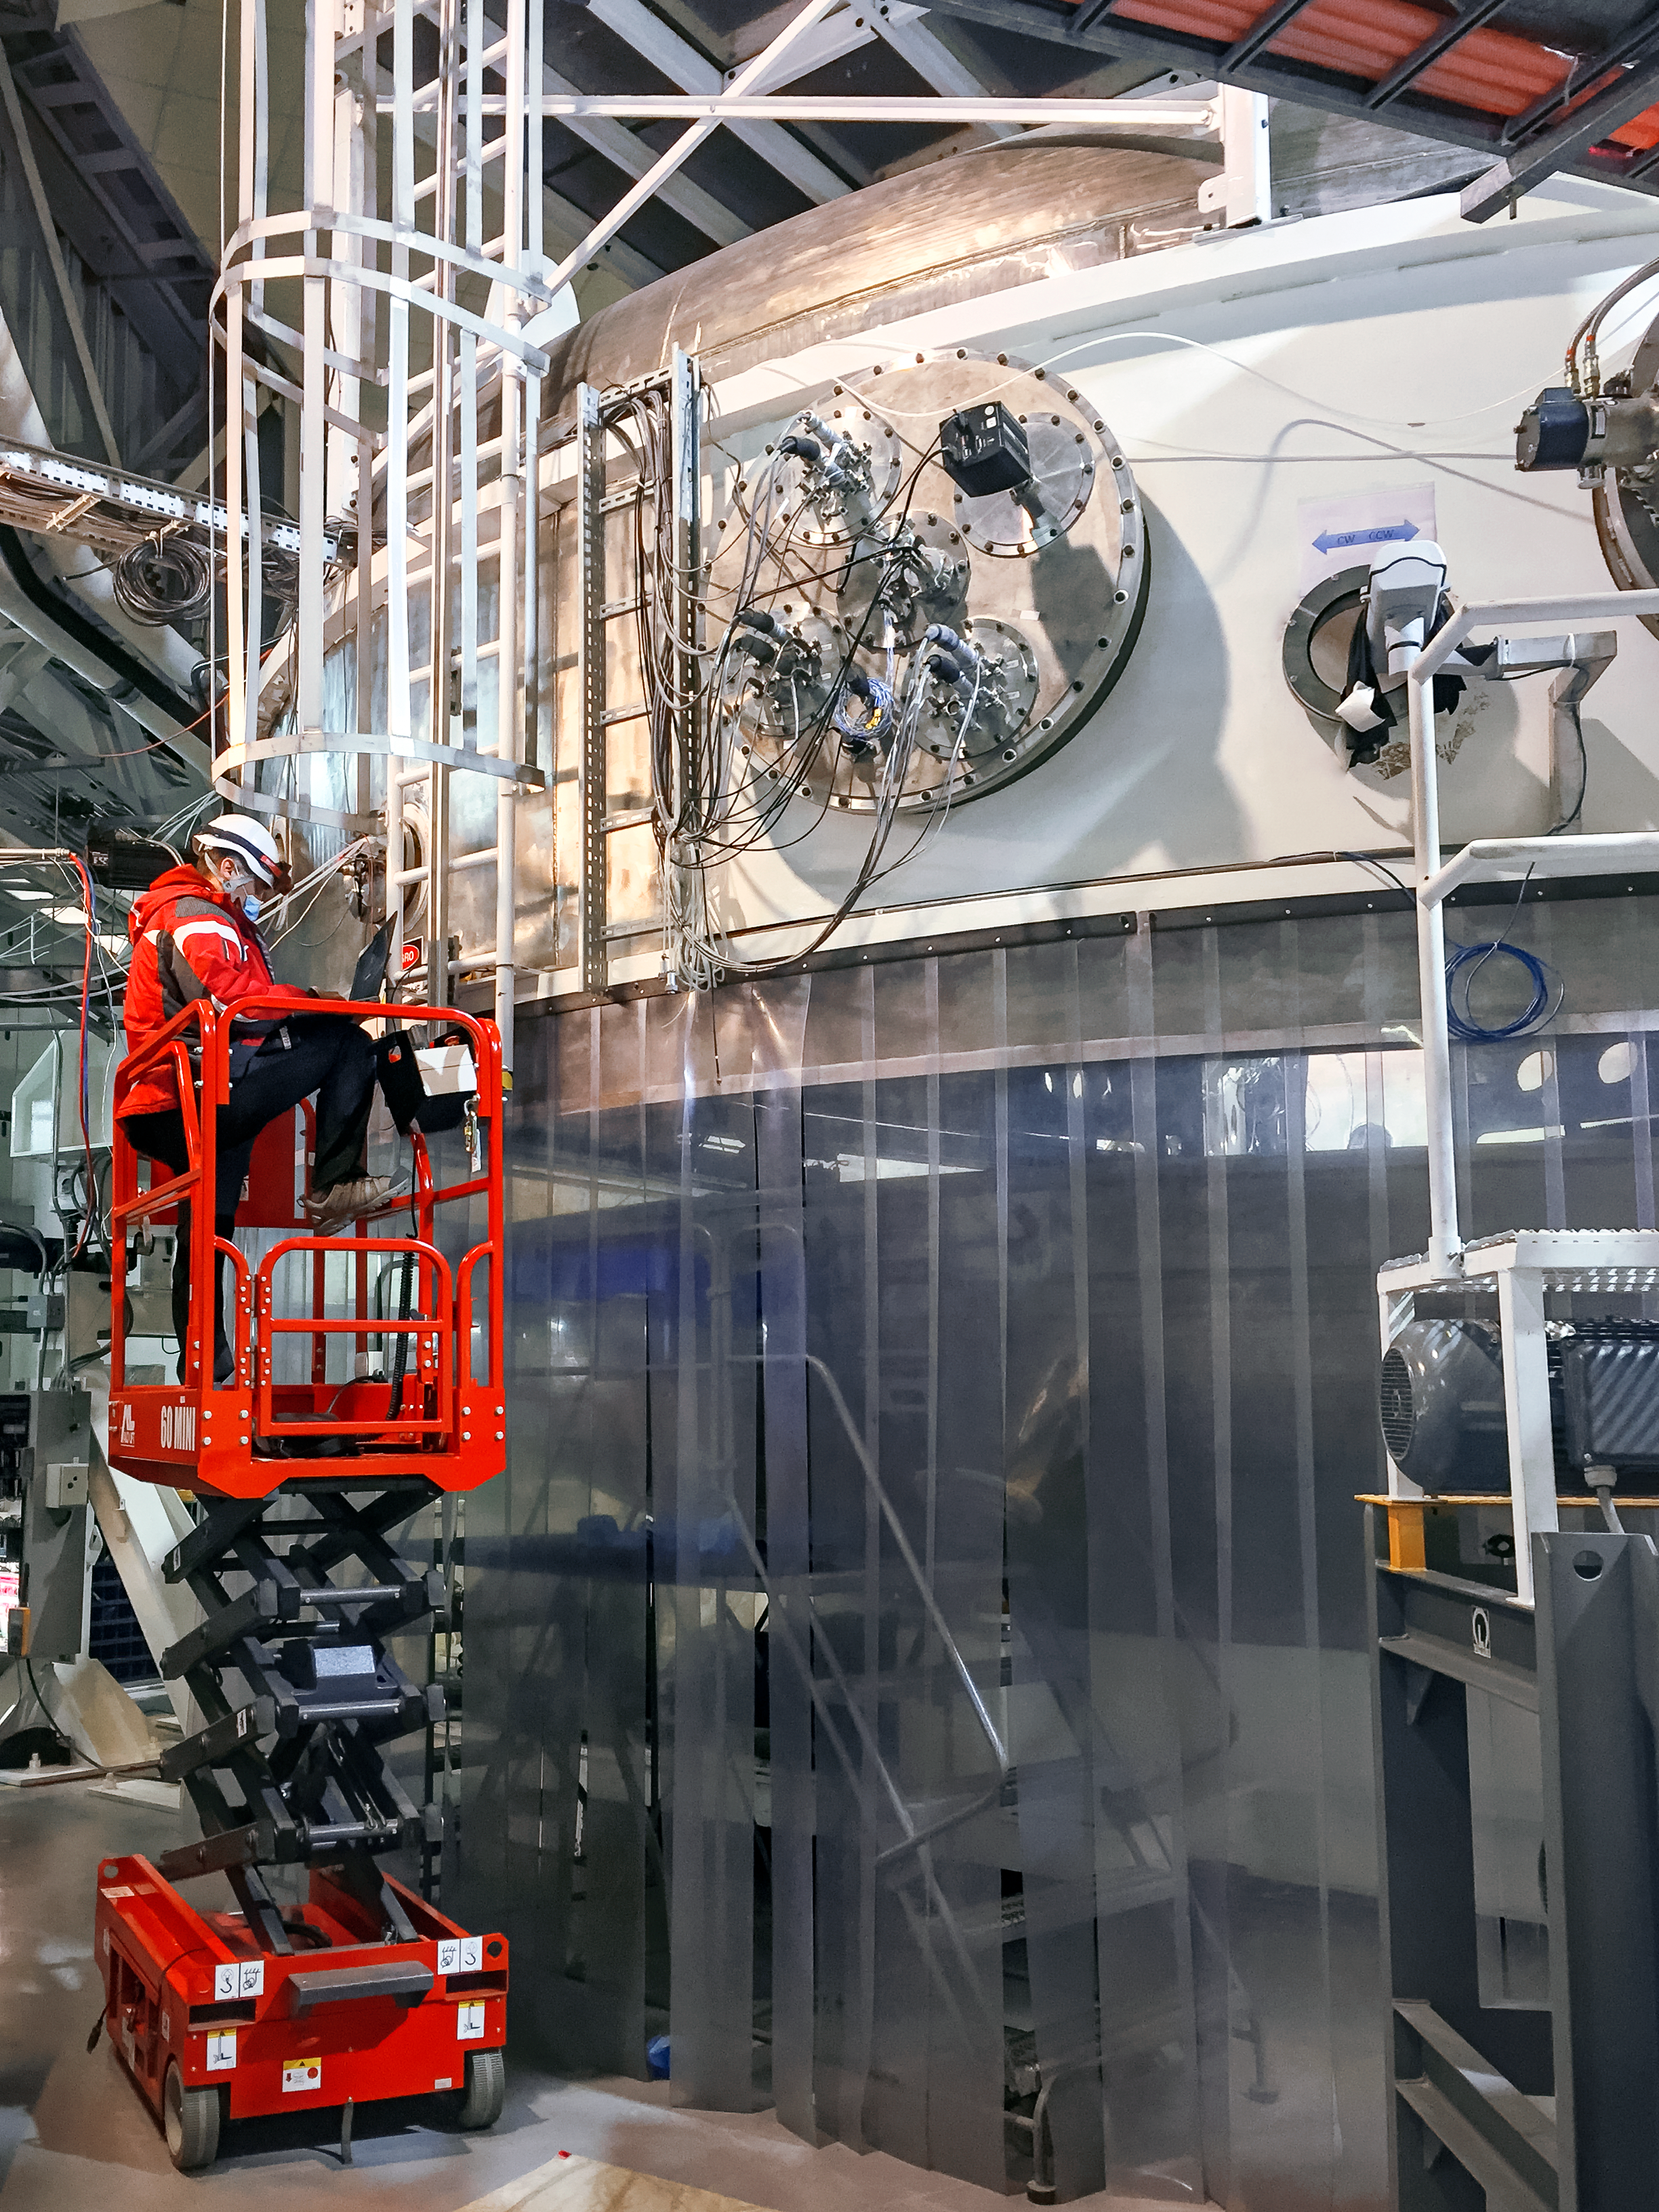

Coating Chamber Maintenance

NOIRLab's Electronics Technician Rodrigo Alvarez is measuring the electric resistance of one of the magnetron of the Gemini South telescope coating chamber, as part of a regular maintenance process.

Credit: NOIRLab/NSF/AURA/M. Paredes